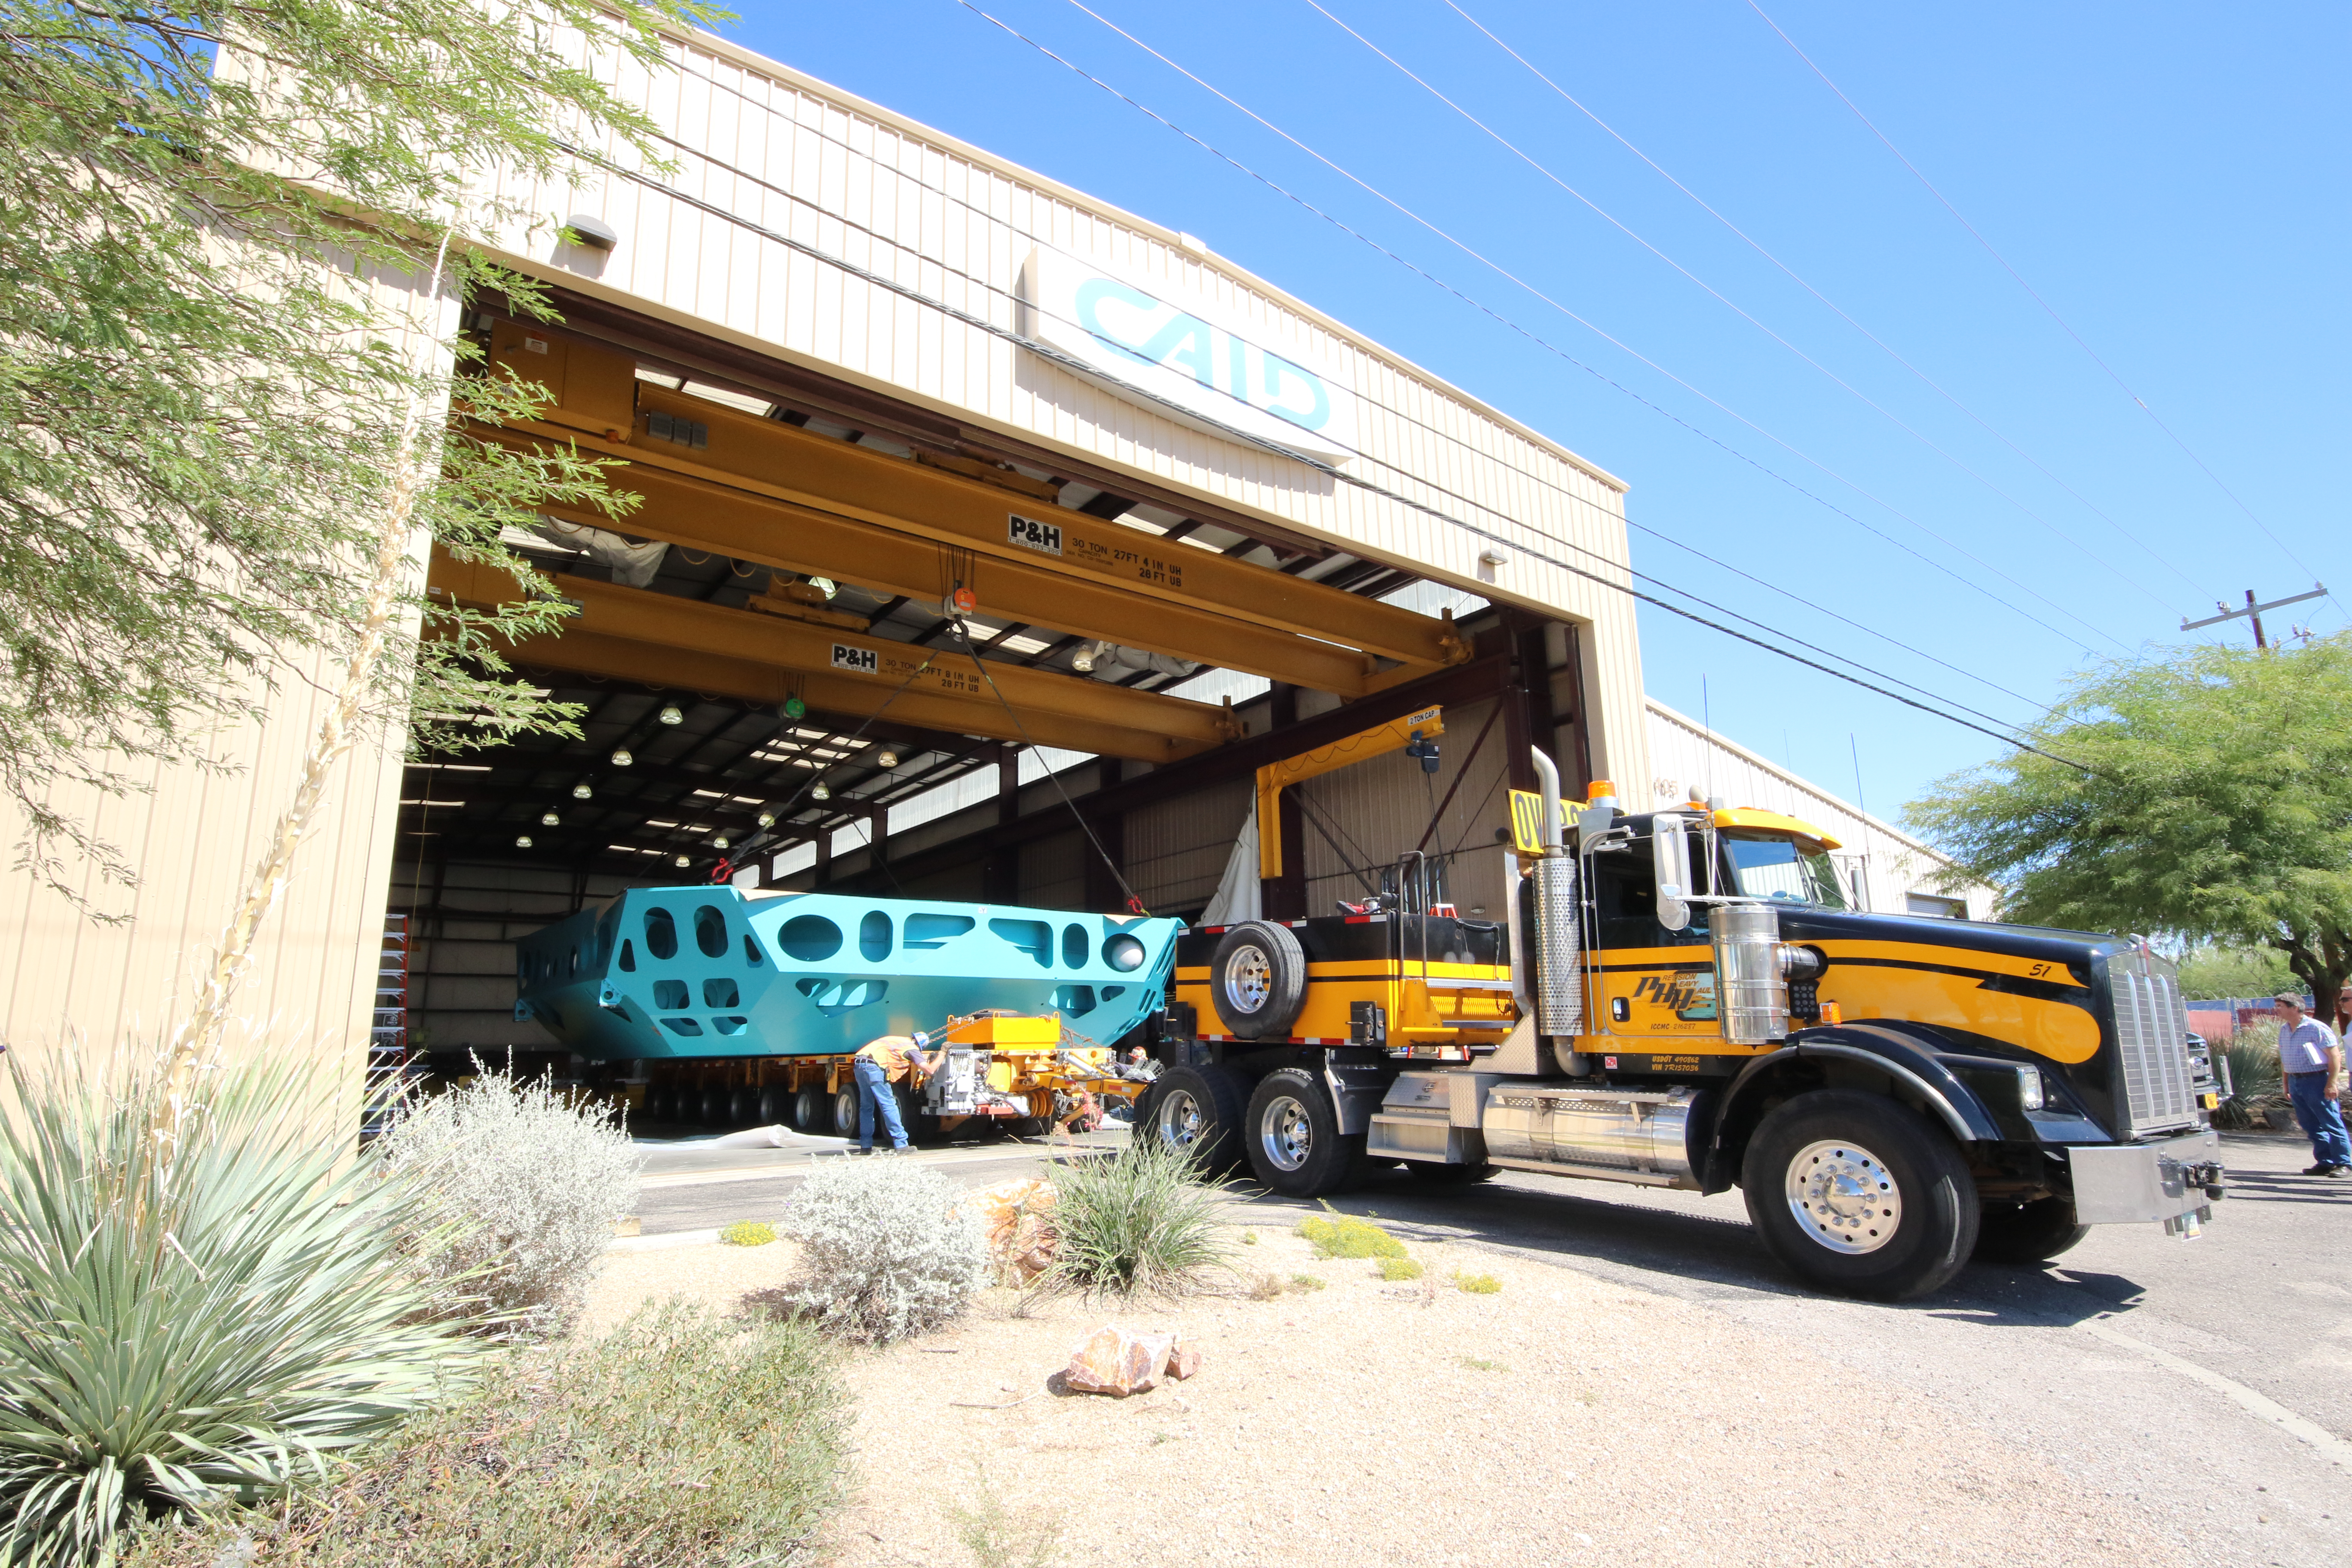

M1M3 Cell Loaded for Move

The Primary/Tertiary Mirror (M1M3) Cell Assembly is loaded onto a truck at CAID Industries on October 9, 2018, in preparation for its move to the Richard F Caris Mirror Lab.

Credit: Rubin Observatory/NSF/AURA